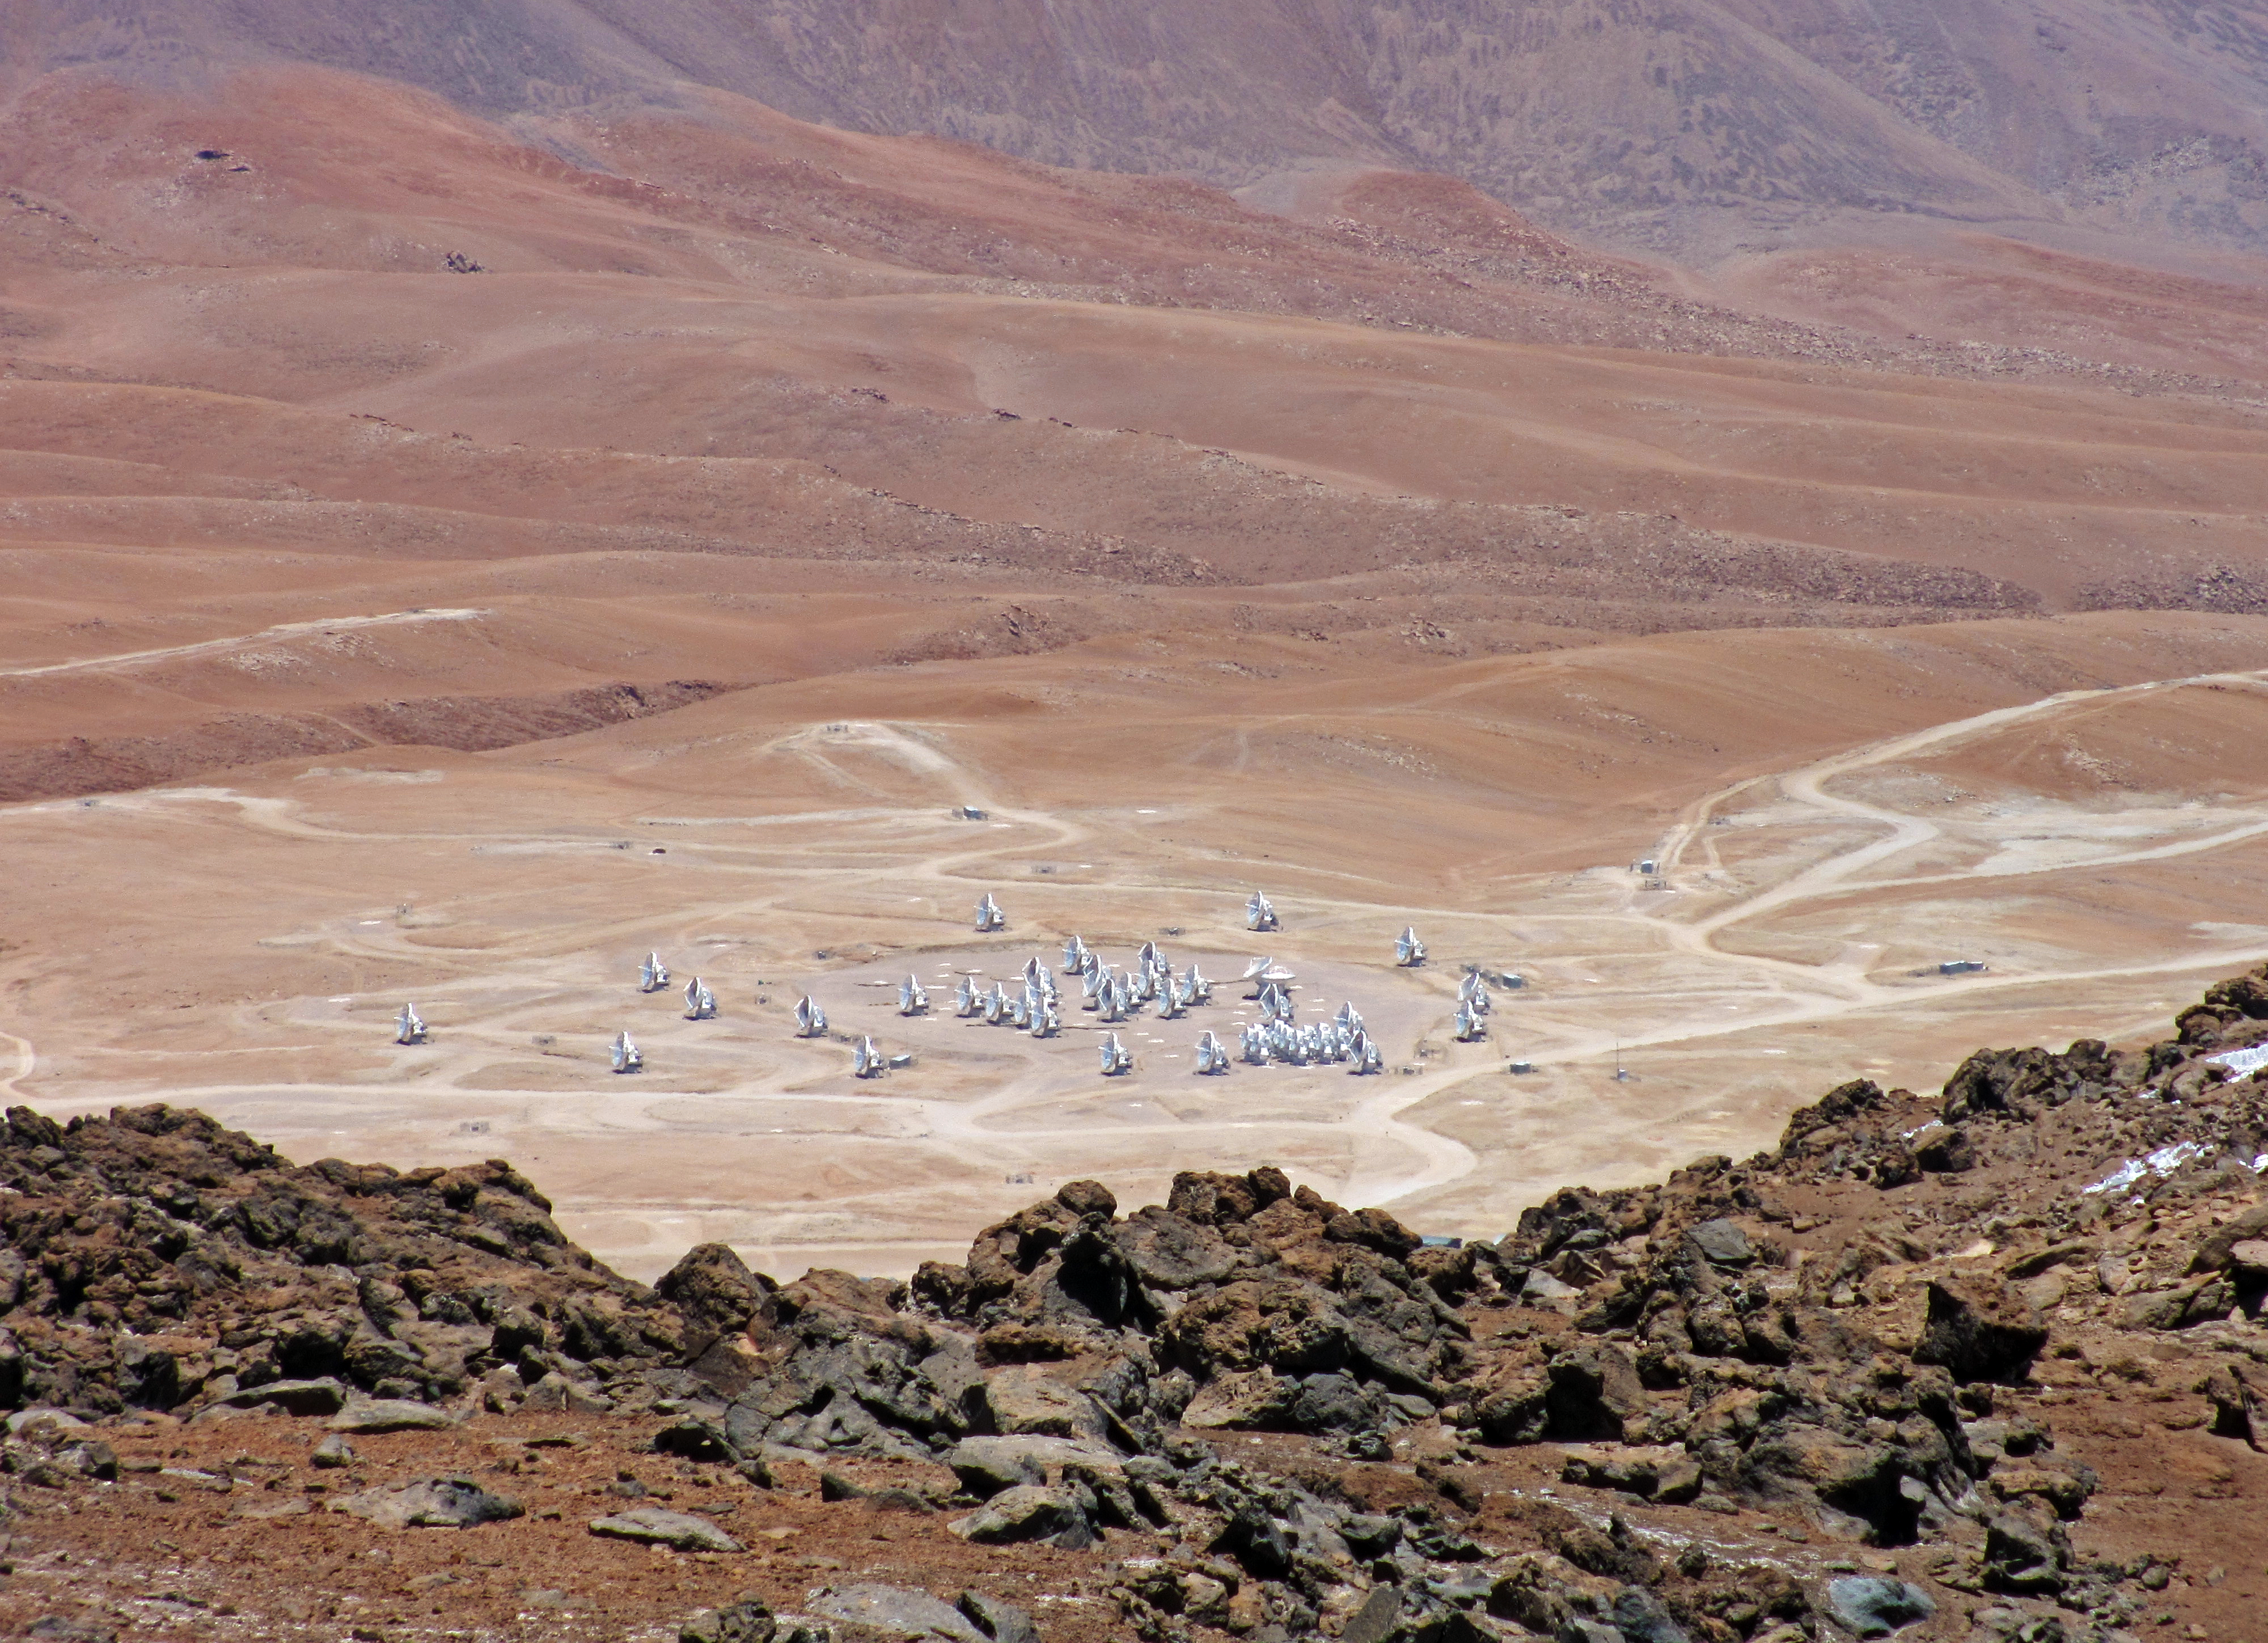

ALMA from above

Shown here is the Atacama Large Millimeter/submillimeter Array (ALMA), located high on the Chajnantor Plateau in the Chilean Andes, 5000 metres above sea level.

The rocky edge visible in the foreground of the image is a mountain that looms above ALMA. It is here that the 1-metre pathfinder telescope, called MiniTAO, is situated. MiniTAO is part of the University of Tokyo Atacama Observatory (TAO) project which will later see the construction of a larger 6.5-metre infrared optimised telescope on the site.

NAOJ, ESO and the other partners involved in ALMA selected this site because it is one of the highest and driest astronomical observatory sites on Earth.

ALMA is comprised of 66 high-precision antennas spread over a distance of up to 16 kilometres. The antennas use a technique known as interferometry to combine their signals, enabling them to act as a single giant antenna.

Signals from each of the antennas need to be combined with perfect synchronicity — a precision of one millionth of a millionth of a second. They are collected at the ALMA correlator (just out of view in the image), ALMA’s central computer, where the accuracy of the path followed from each antenna must be known to within the diameter of a human hair.

In 2013, ALMA was inaugurated at an official ceremony, which marked the completion of all the major systems of the array and the formal transition from a construction project to a fully-fledged observatory. The array explores the enigmatic cold Universe at millimetre and submillimetre wavelengths, a largely unmapped part of the electromagnetic spectrum.

Credit: S. Komugi (NAOJ)/ESO